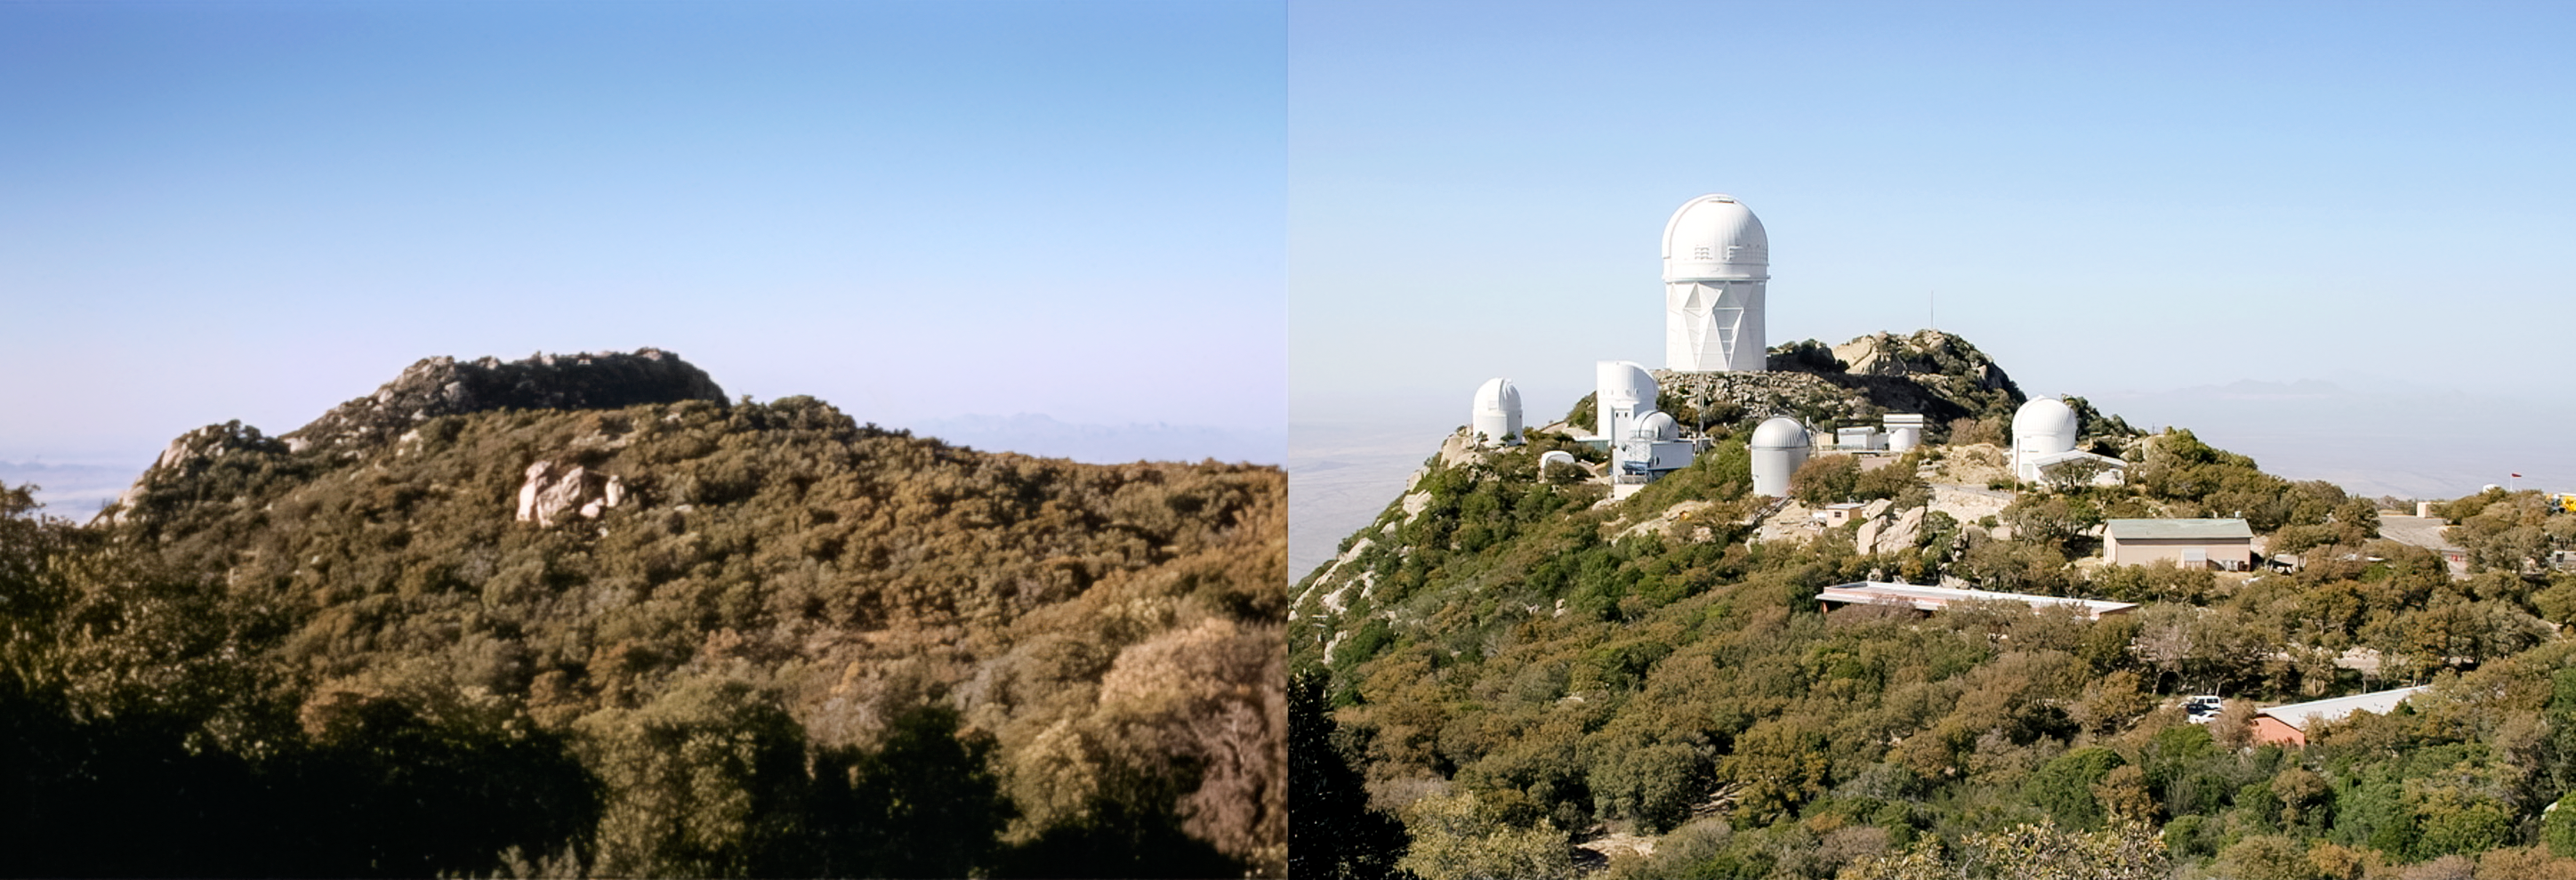

Kitt Peak Then and Now

The image shows Kitt Peak before and after the construction of the observatory. In the Tohono Oʼodham language it is called Iʼolkam Duʼag, which translates to "Mountain of Manzanita".

Credit: KPNO/NOIRLab/NSF/AURA